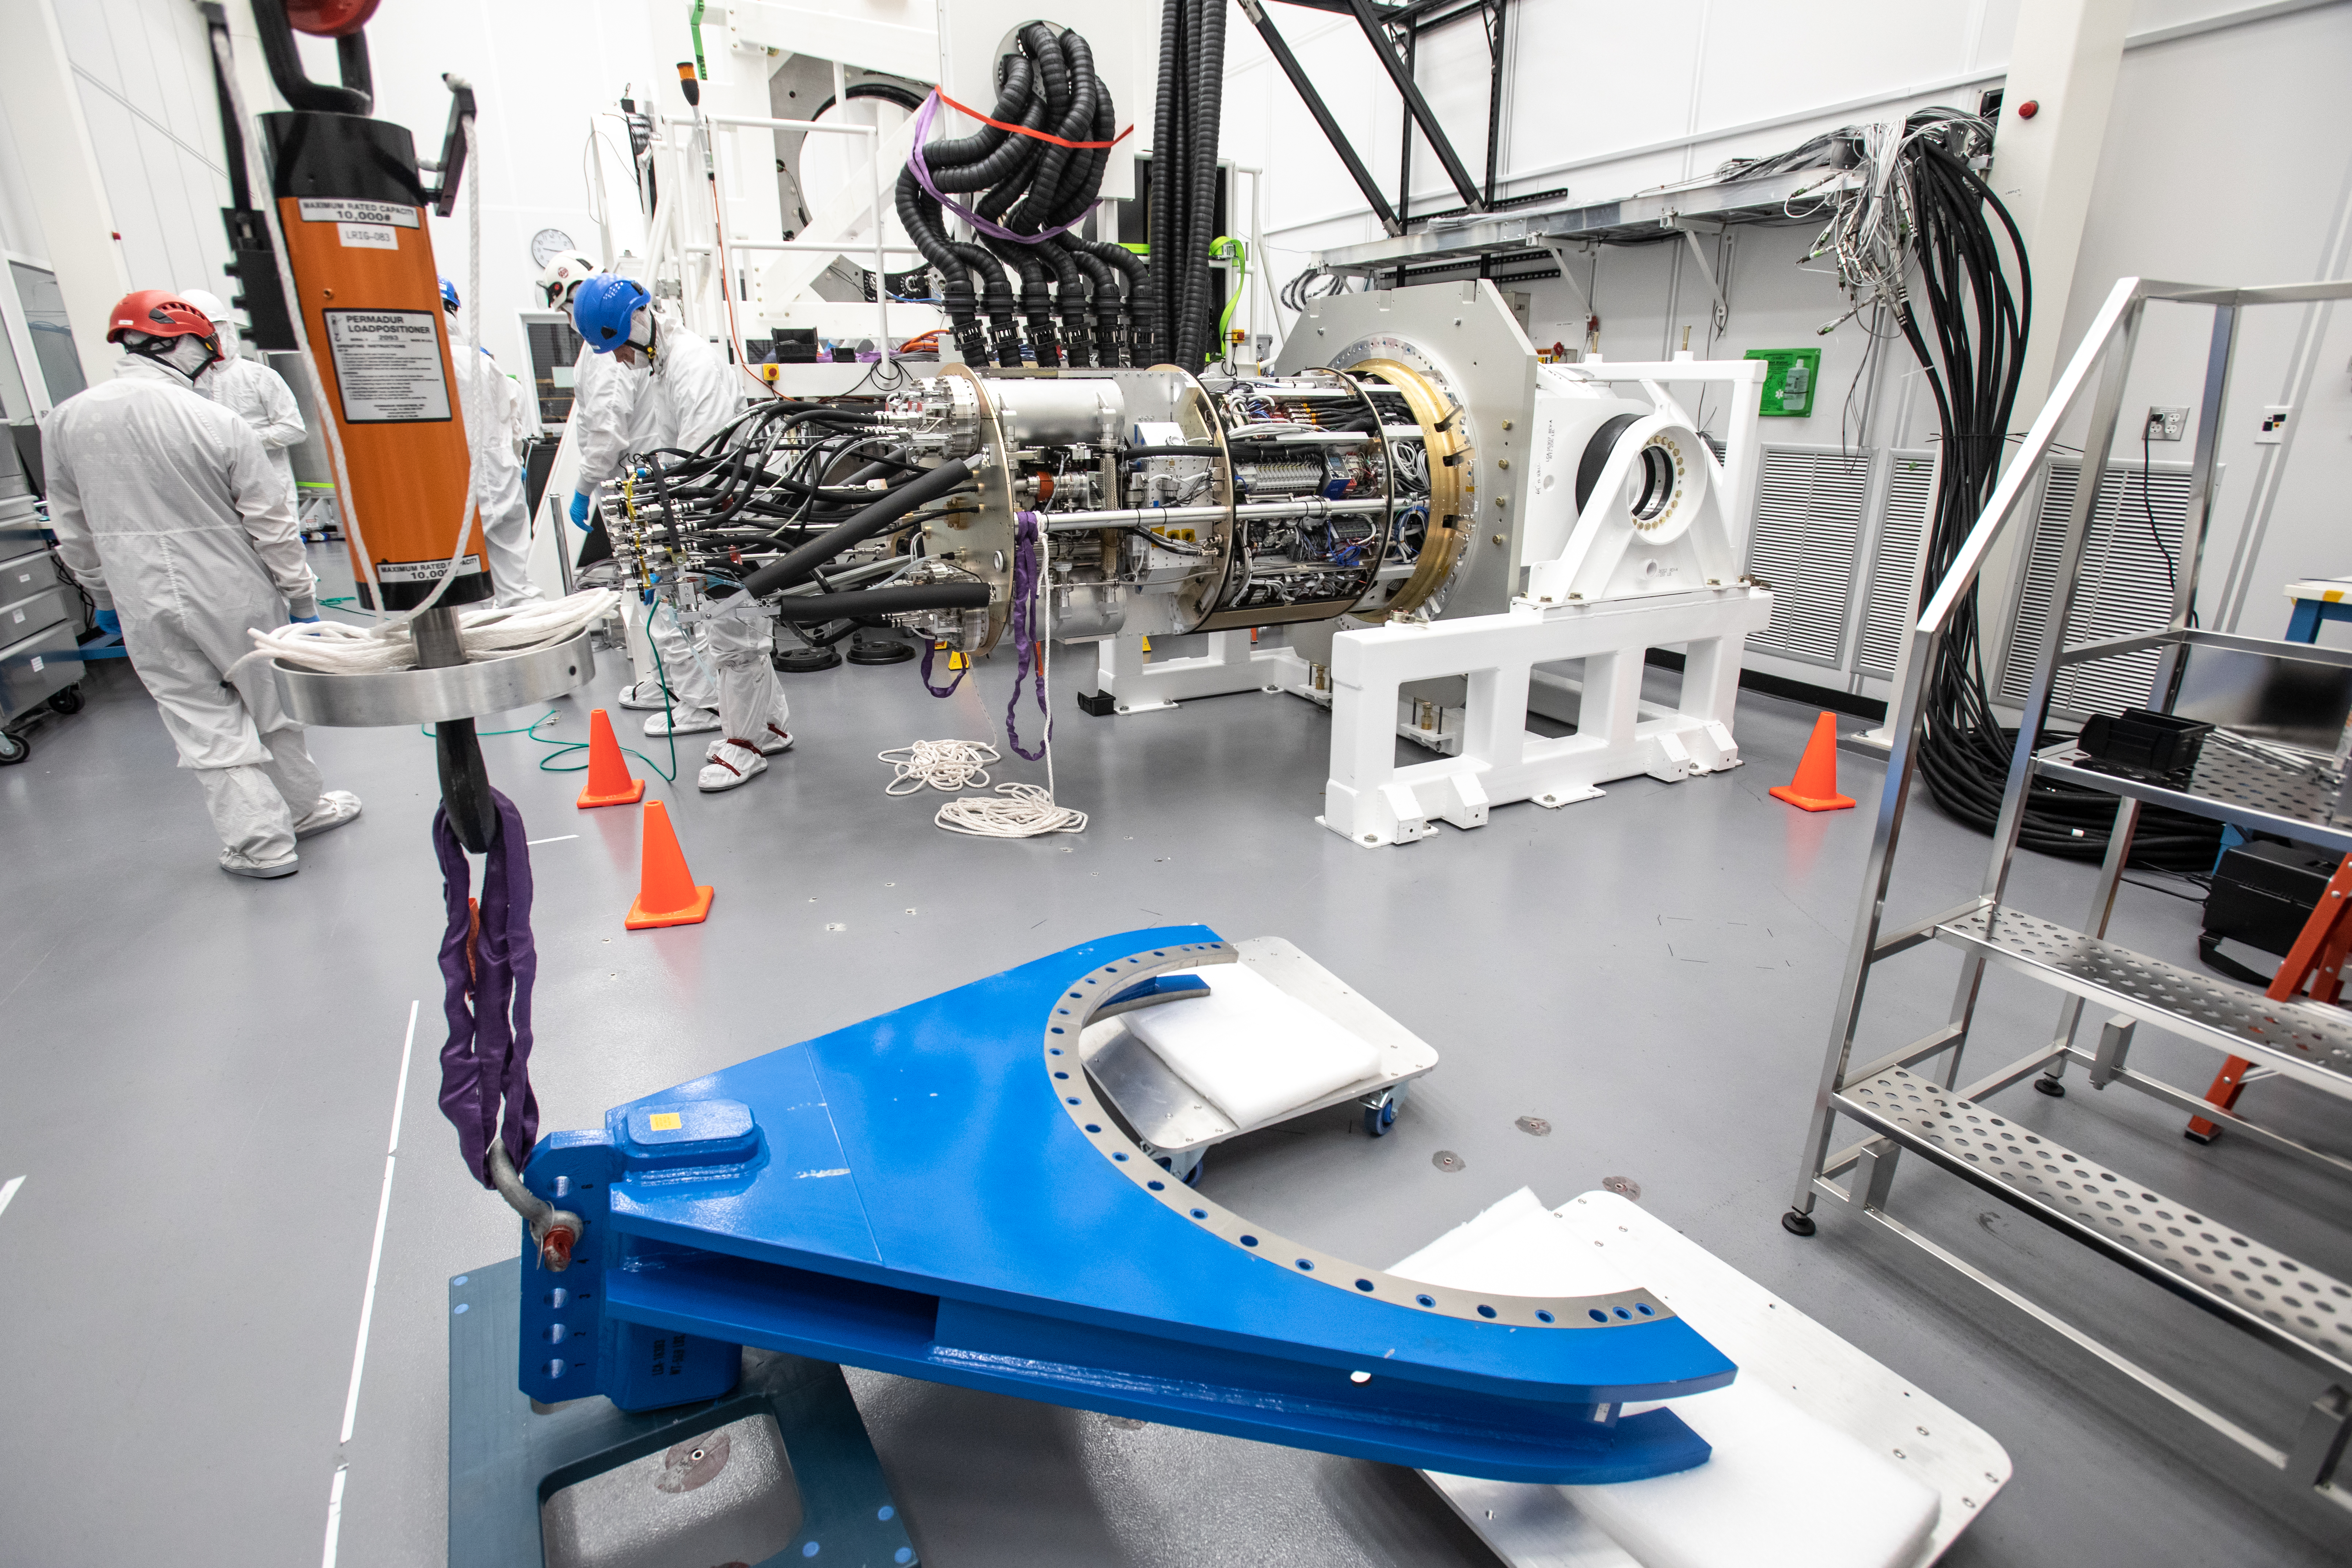

LSST Cryostat to Camera Body Lift

The LSST camera team successfully installed the cryostat to the camera body on April 8.

Credit: Jacqueline Ramseyer Orrell/SLAC National Accelerator Laboratory